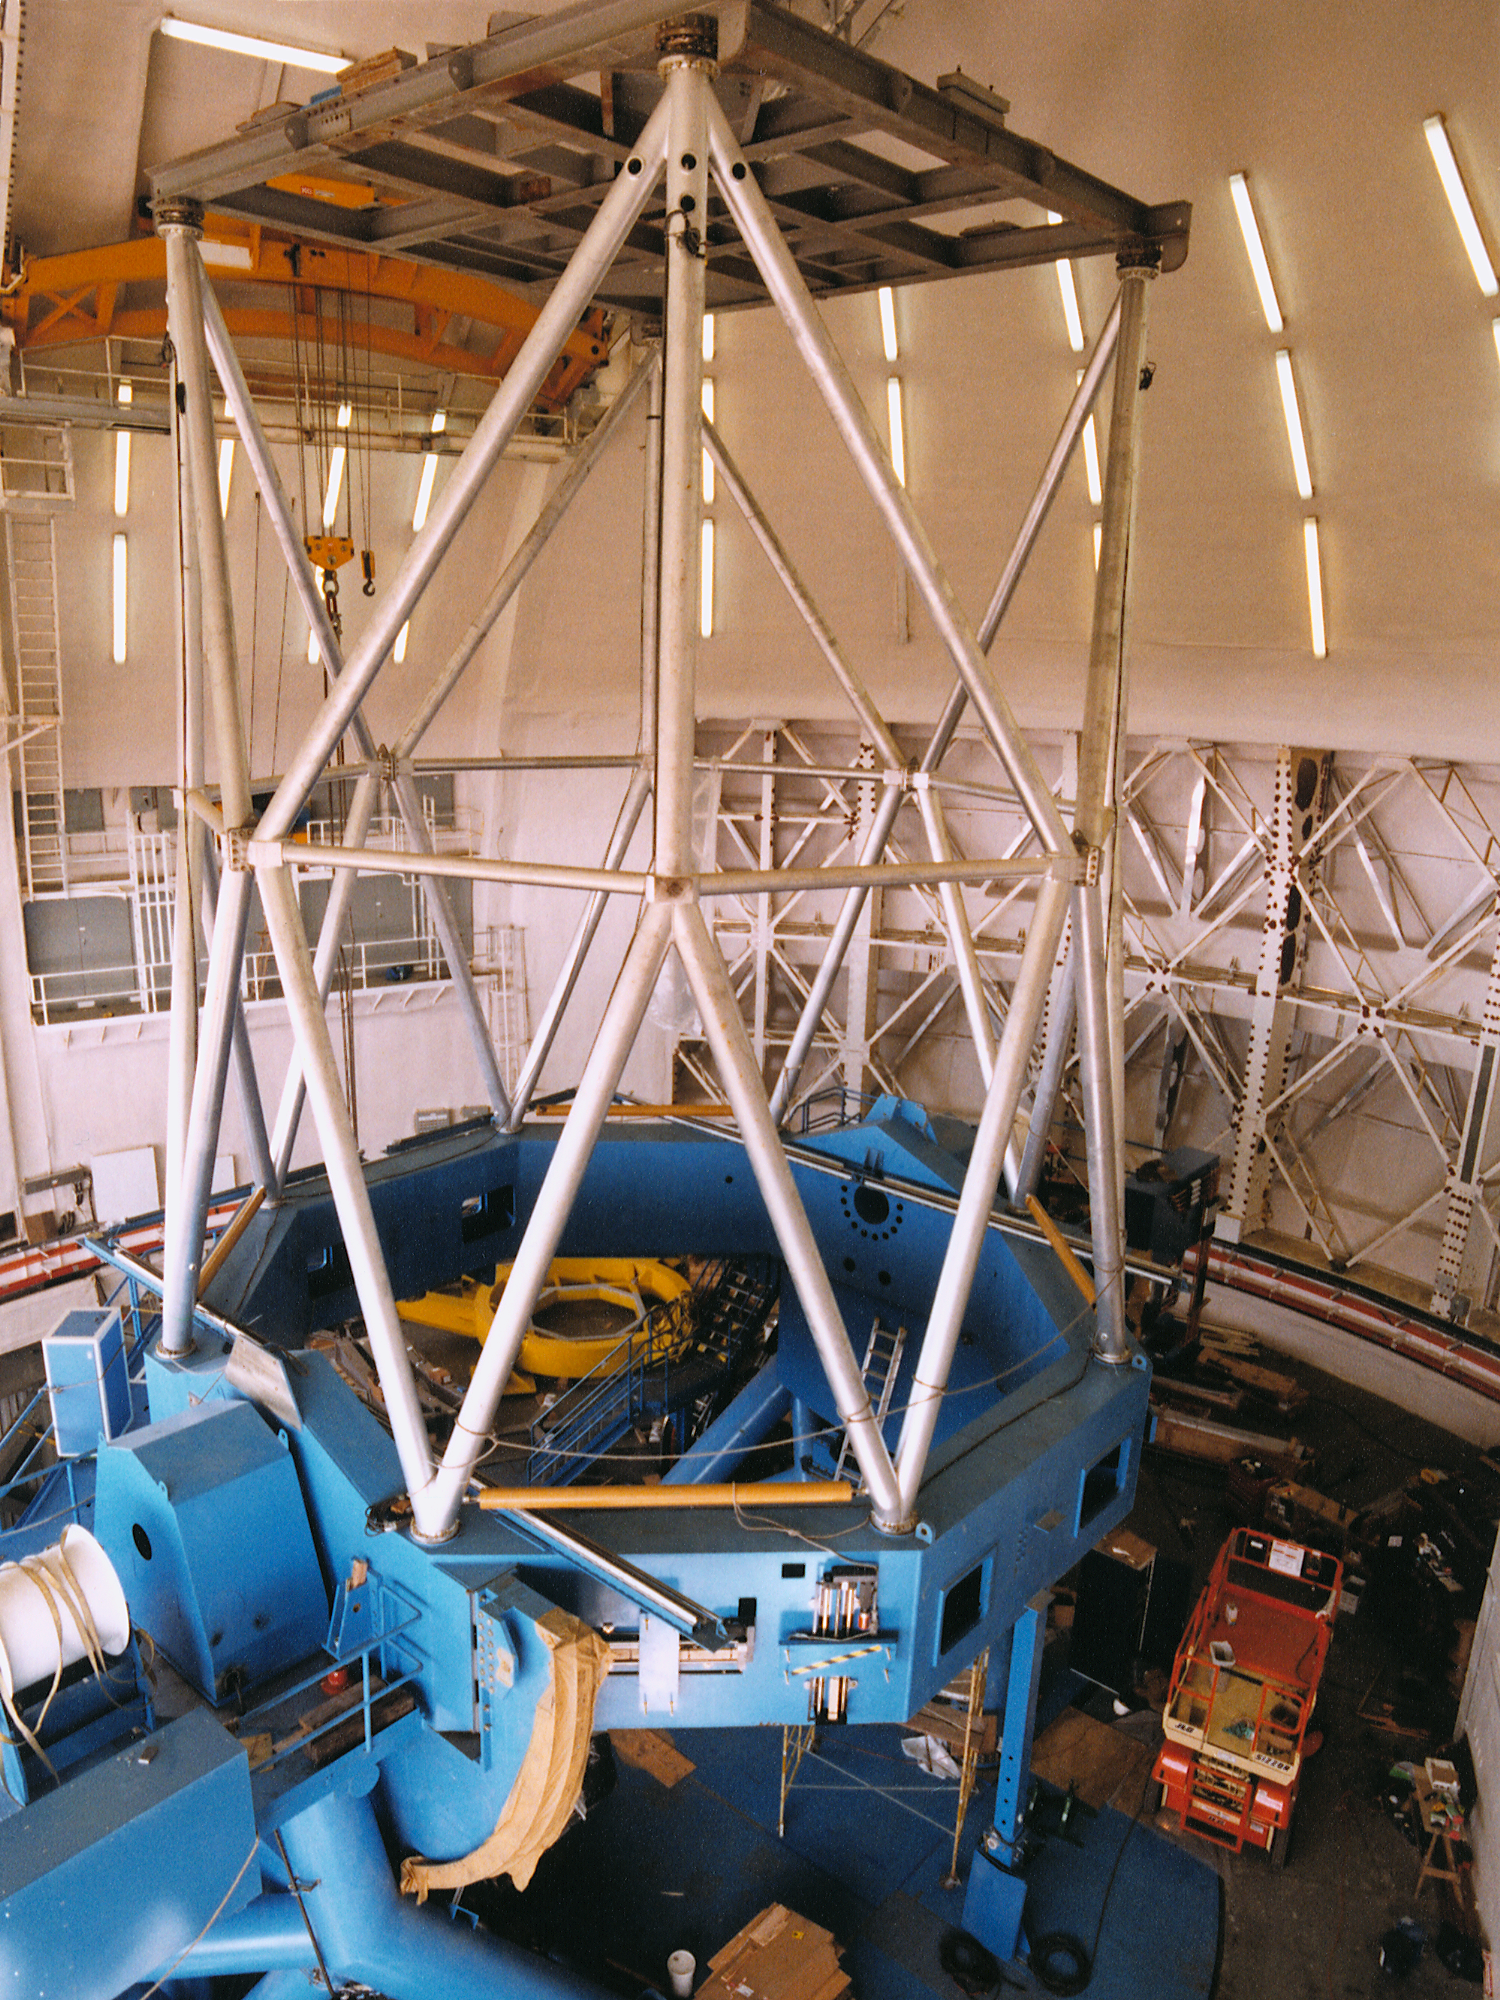

Gemini North, Mauna Kea

Installation of the Gemini North 8-meter telescope at Mauna Kea, Hawaii, May 27th 1998.

Credit: NOIRLab/NSF/AURA